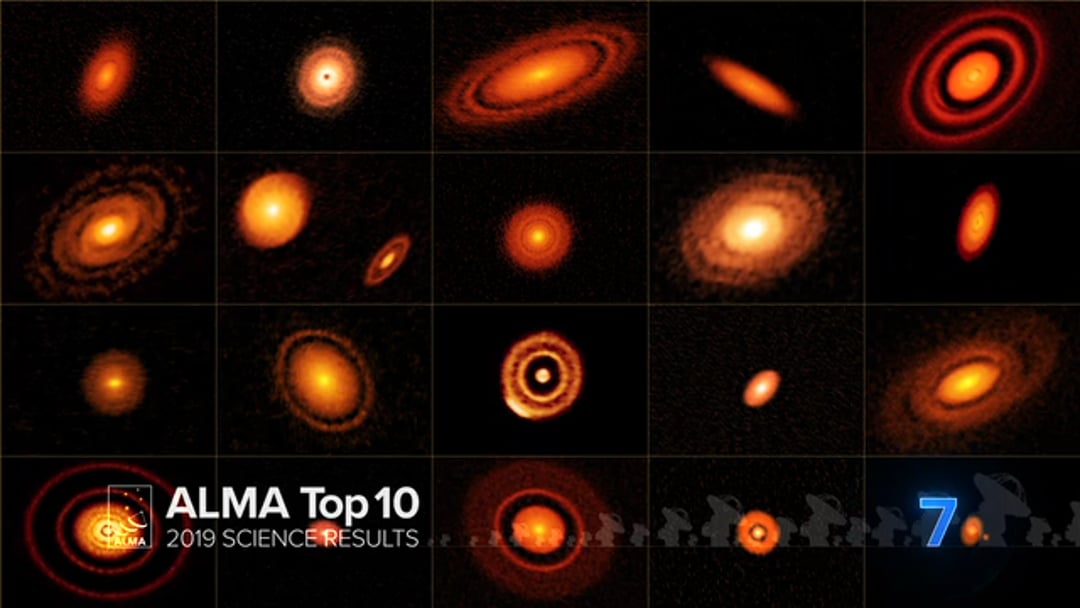

07 – ALMA Top 10: The Sharpest View of Young Stars and Planetary Systems

ALMA Observatory's DSHARP Campaign Provides Unprecedented Views of the Birth of Planets.

Credit: NRAO/AUI/NSF